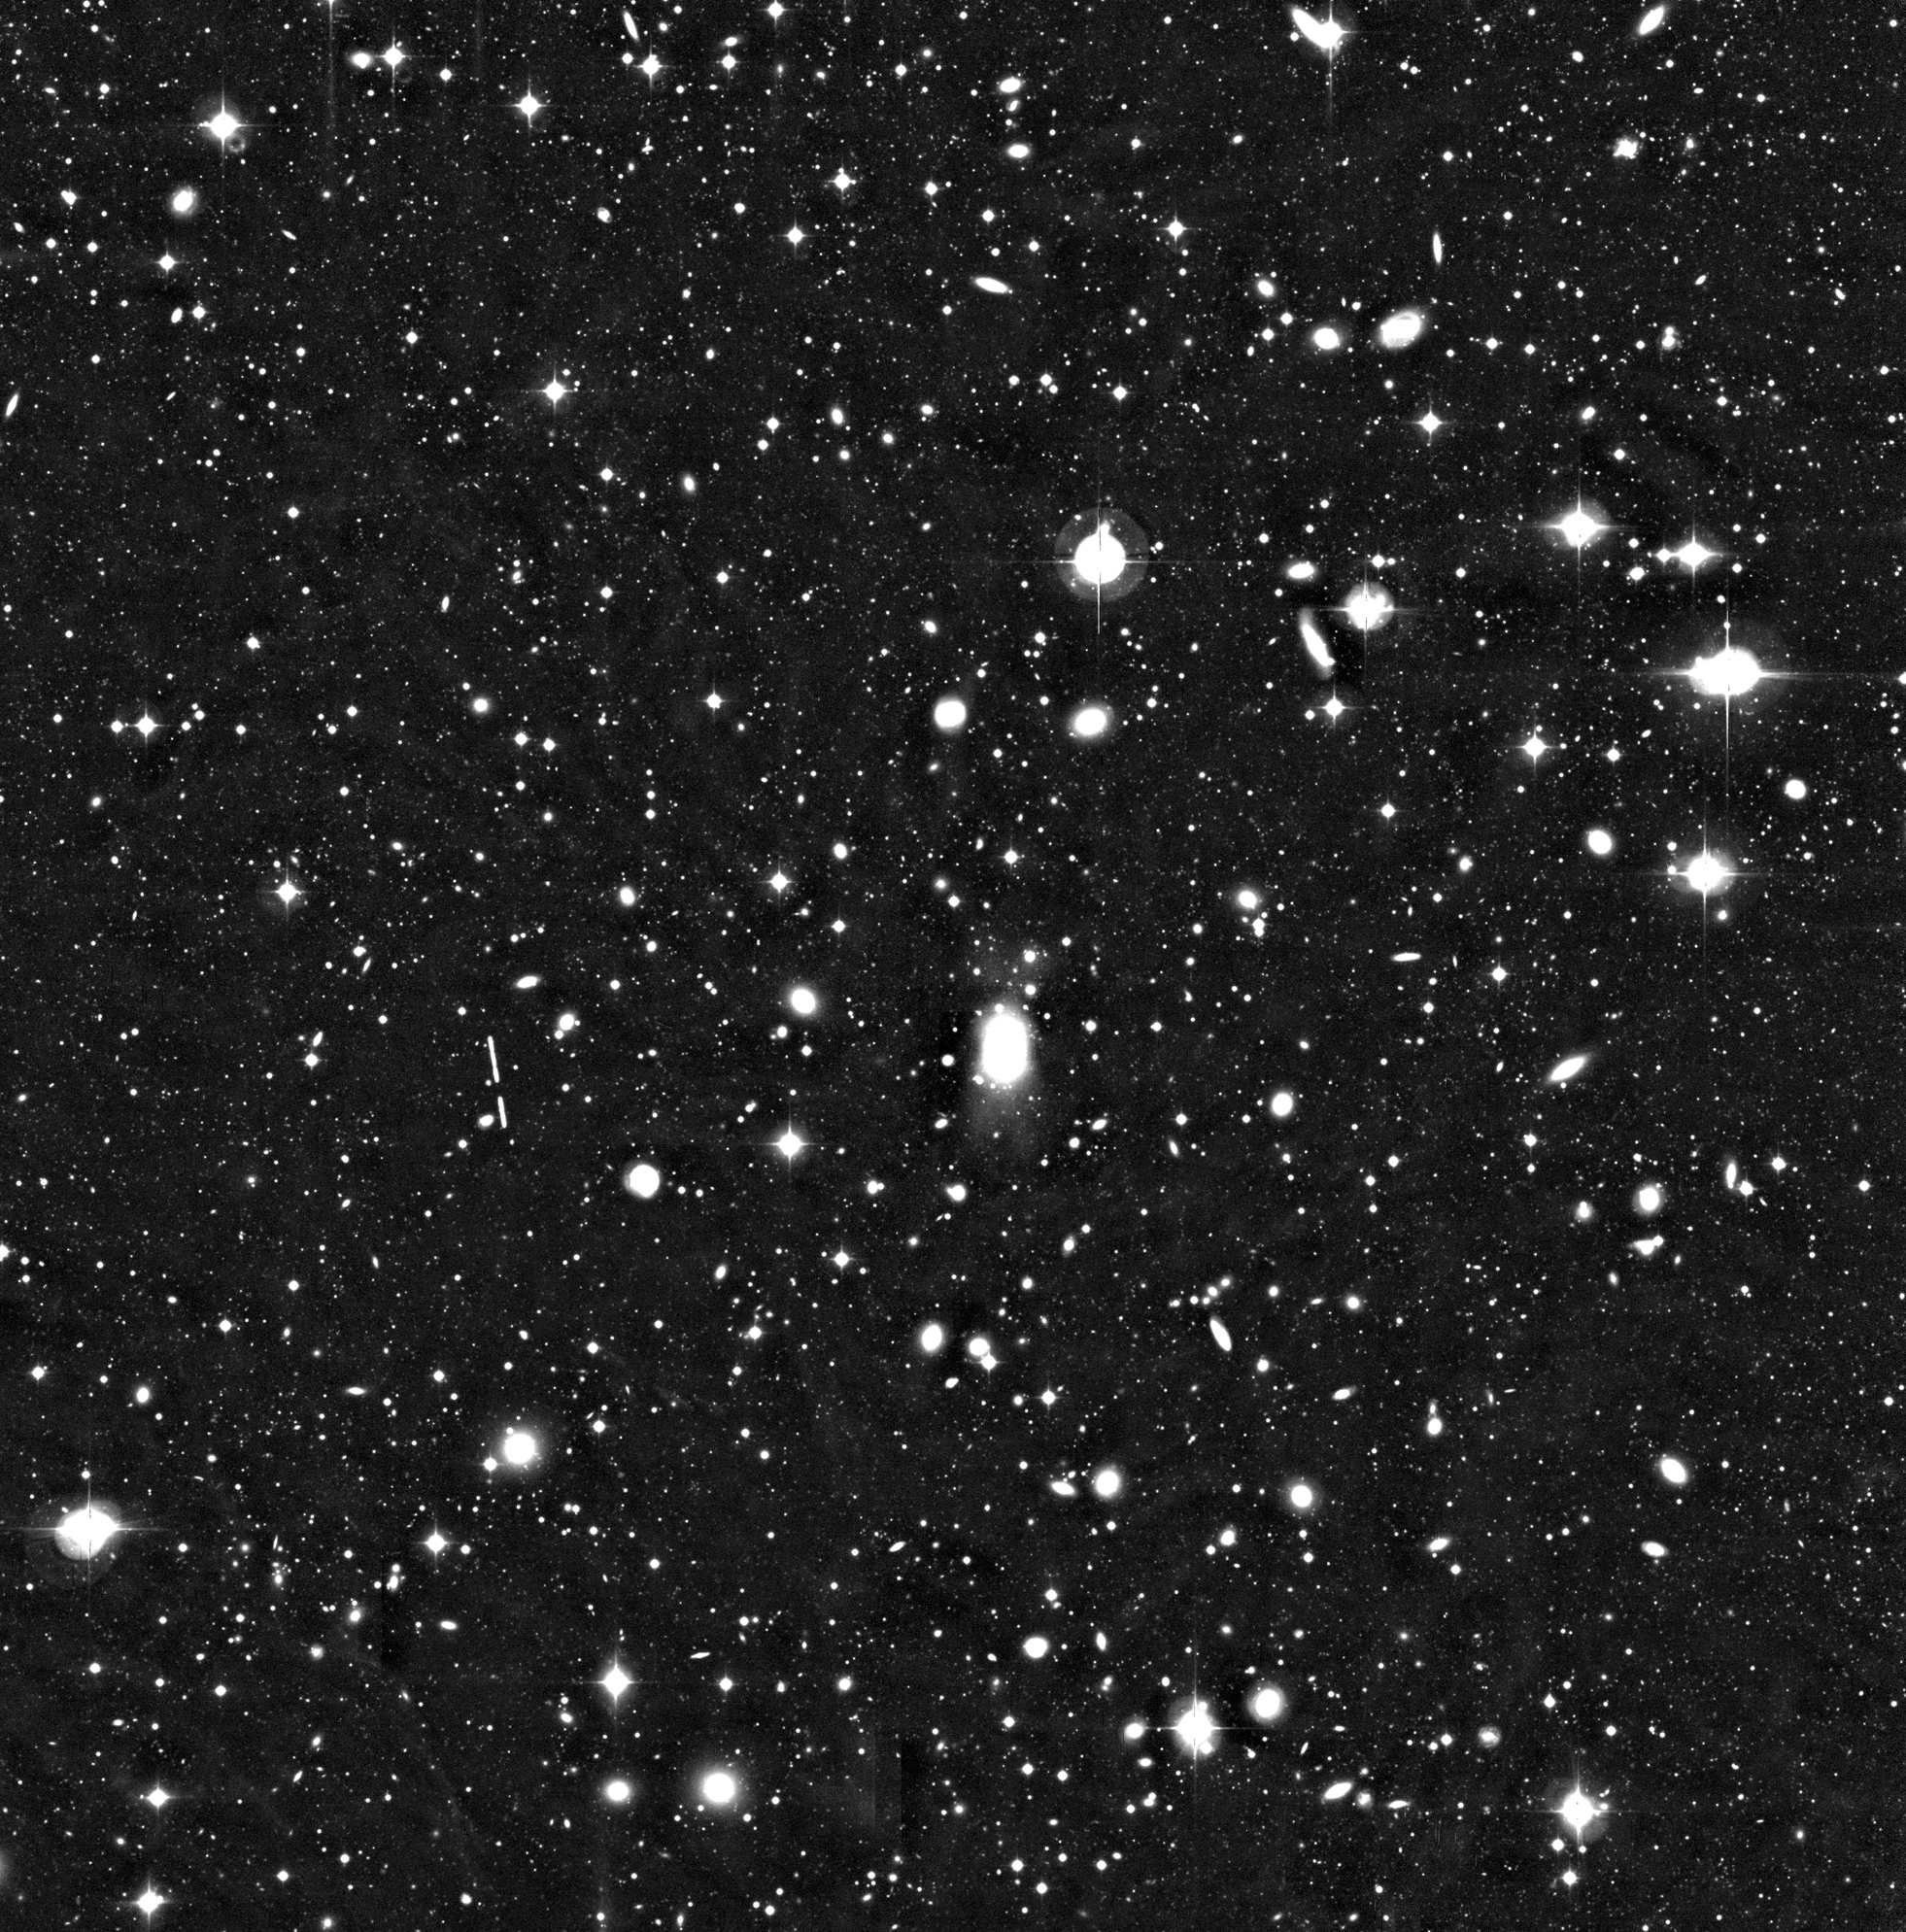

Cluster of galaxies Abell 496

This image displays a 0.5° x 0.5° sky field centered on the distant cluster of galaxies Abell 496, as imaged by the WFI at the 2.2-m MPG/ESO telescope at La Silla during a total exposure time of just over 2 hours. The original frame is a composite of several shorter exposures and encompasses approx. 8000 x 8000 pixels. The (nearly vertical, divided by the exposures) trail of a minor planet in the solar system is seen to the left of the centre.

The WFI image of Abell 496 was obtained in blue light (B-band) and corresponds to a total integration time of 7560 seconds, split into a number of exposures lasting between 600 and 1200 seconds. The faintest objects just detectable in this image have a B-magnitude of about 26.5.

Credit: ESO